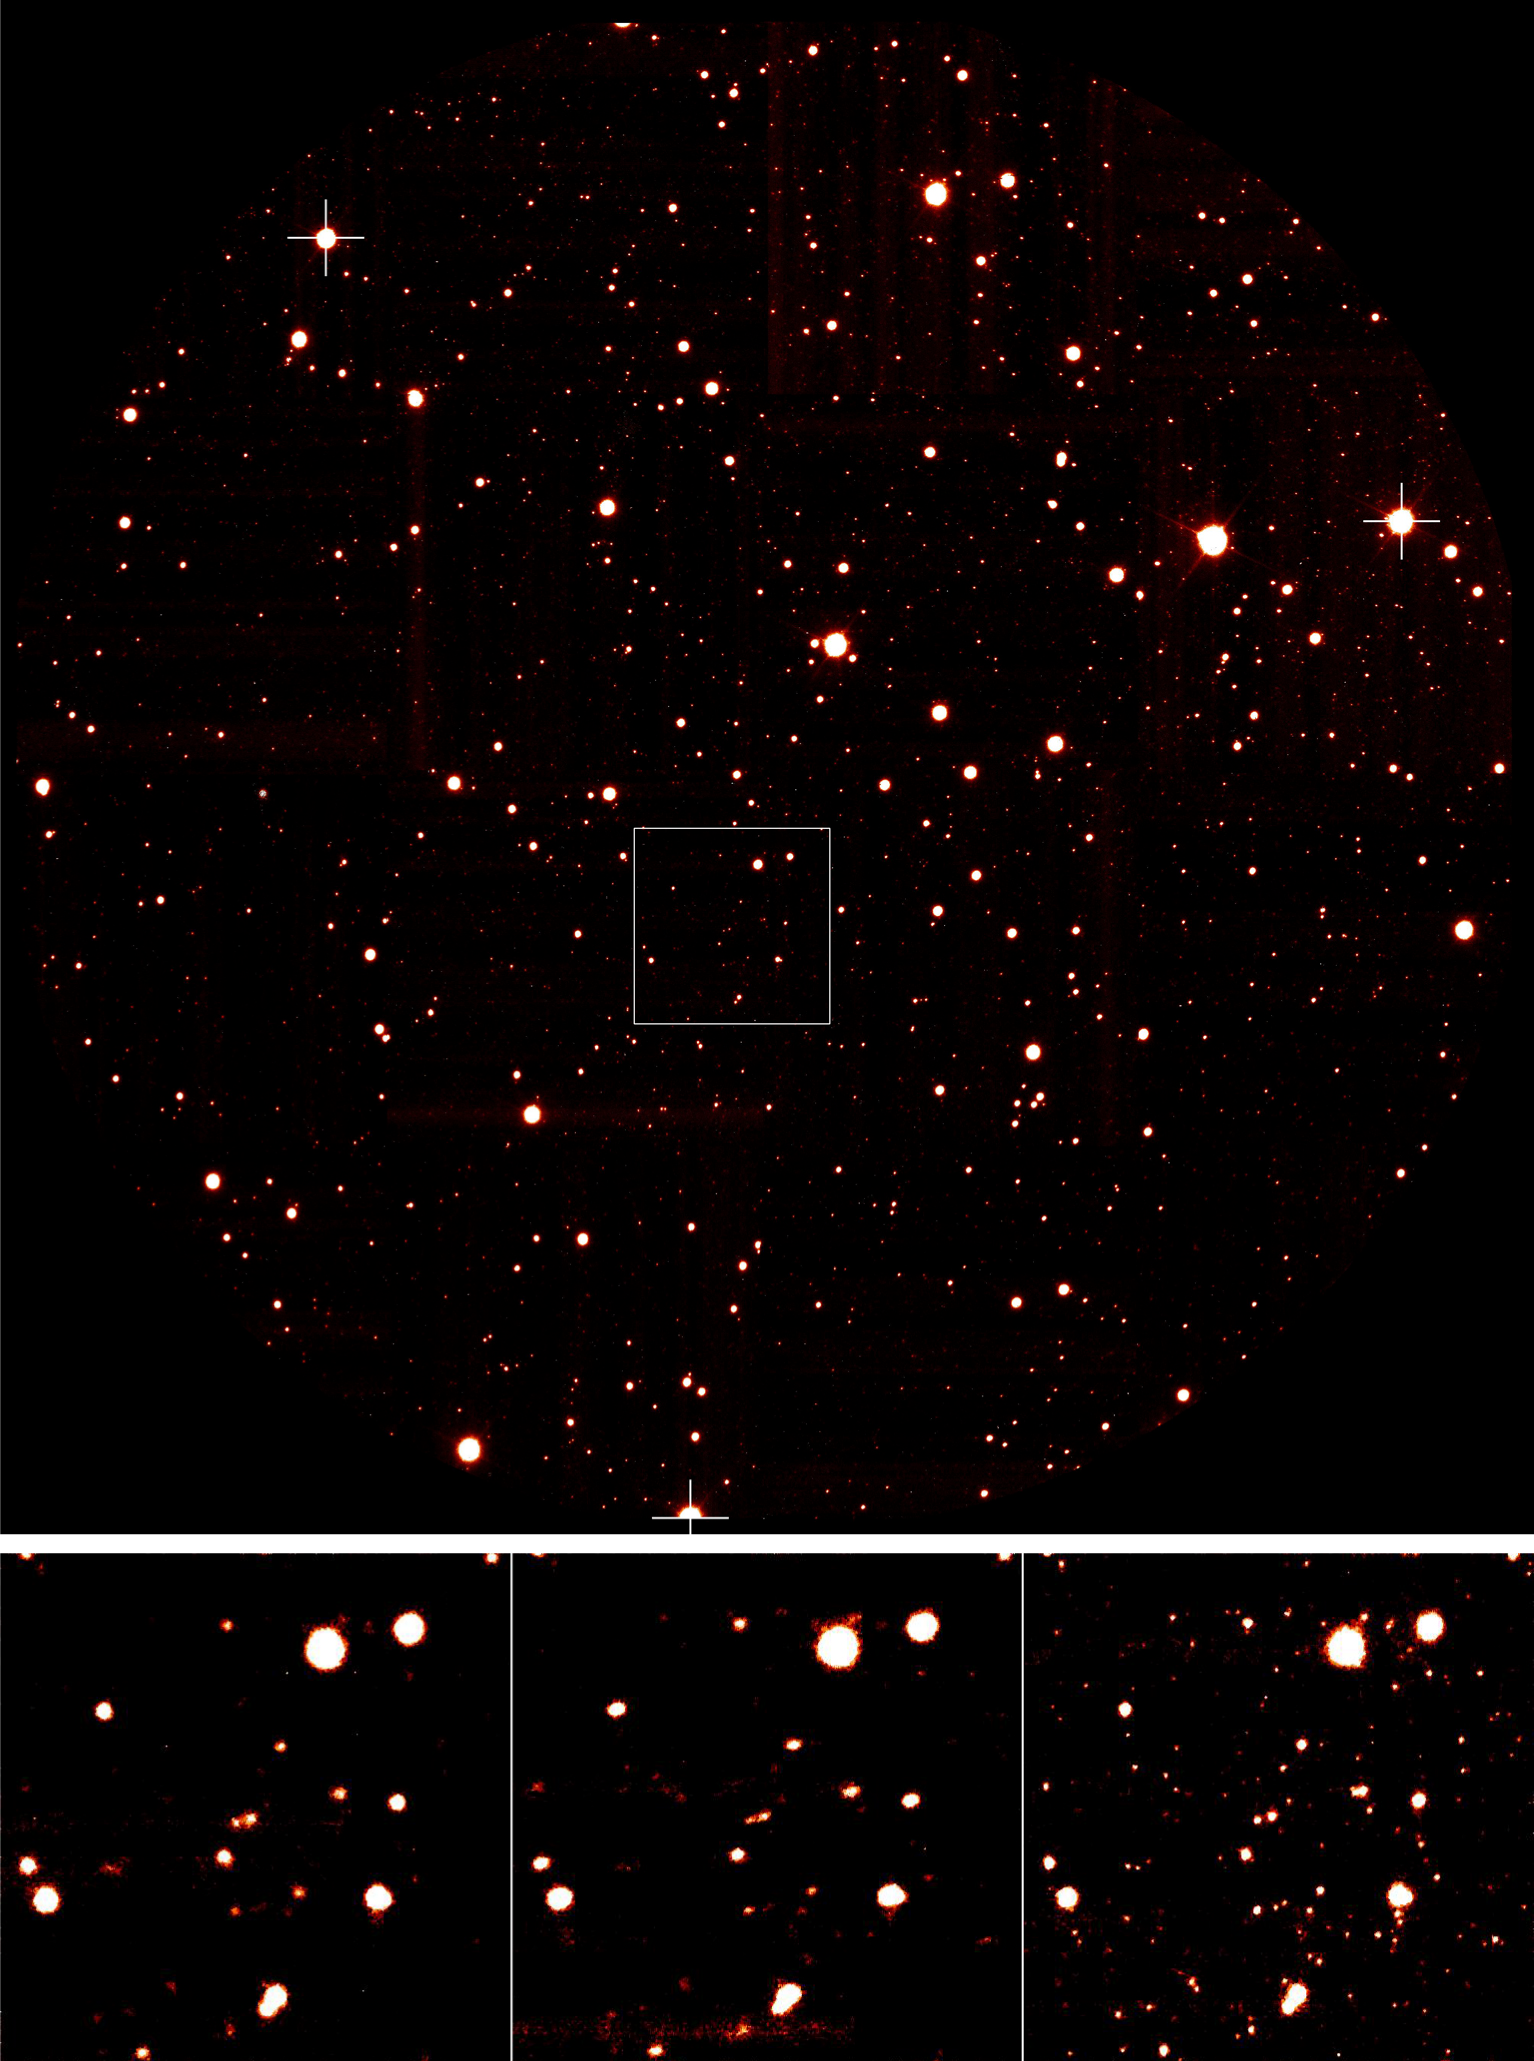

Comparing AO techniques

Central parts of the globular cluster Omega Centauri, as seen using different adaptive optics techniques. The upper image is a reproduction of ESO Press Photo eso0719, with the guide stars used for the MCAO correction identified with a cross. A box shows a 14 arcsec area that is then observed while applying different or no AO corrections, as shown in the bottom images. From left to right : No Adaptive Optics, Single Conjugate and Multi-Conjugate Adaptive Optics corrections. SCAO has almost no effect in sharpening the star images while the improvement provided by MCAO is remarkable.

Credit: ESO